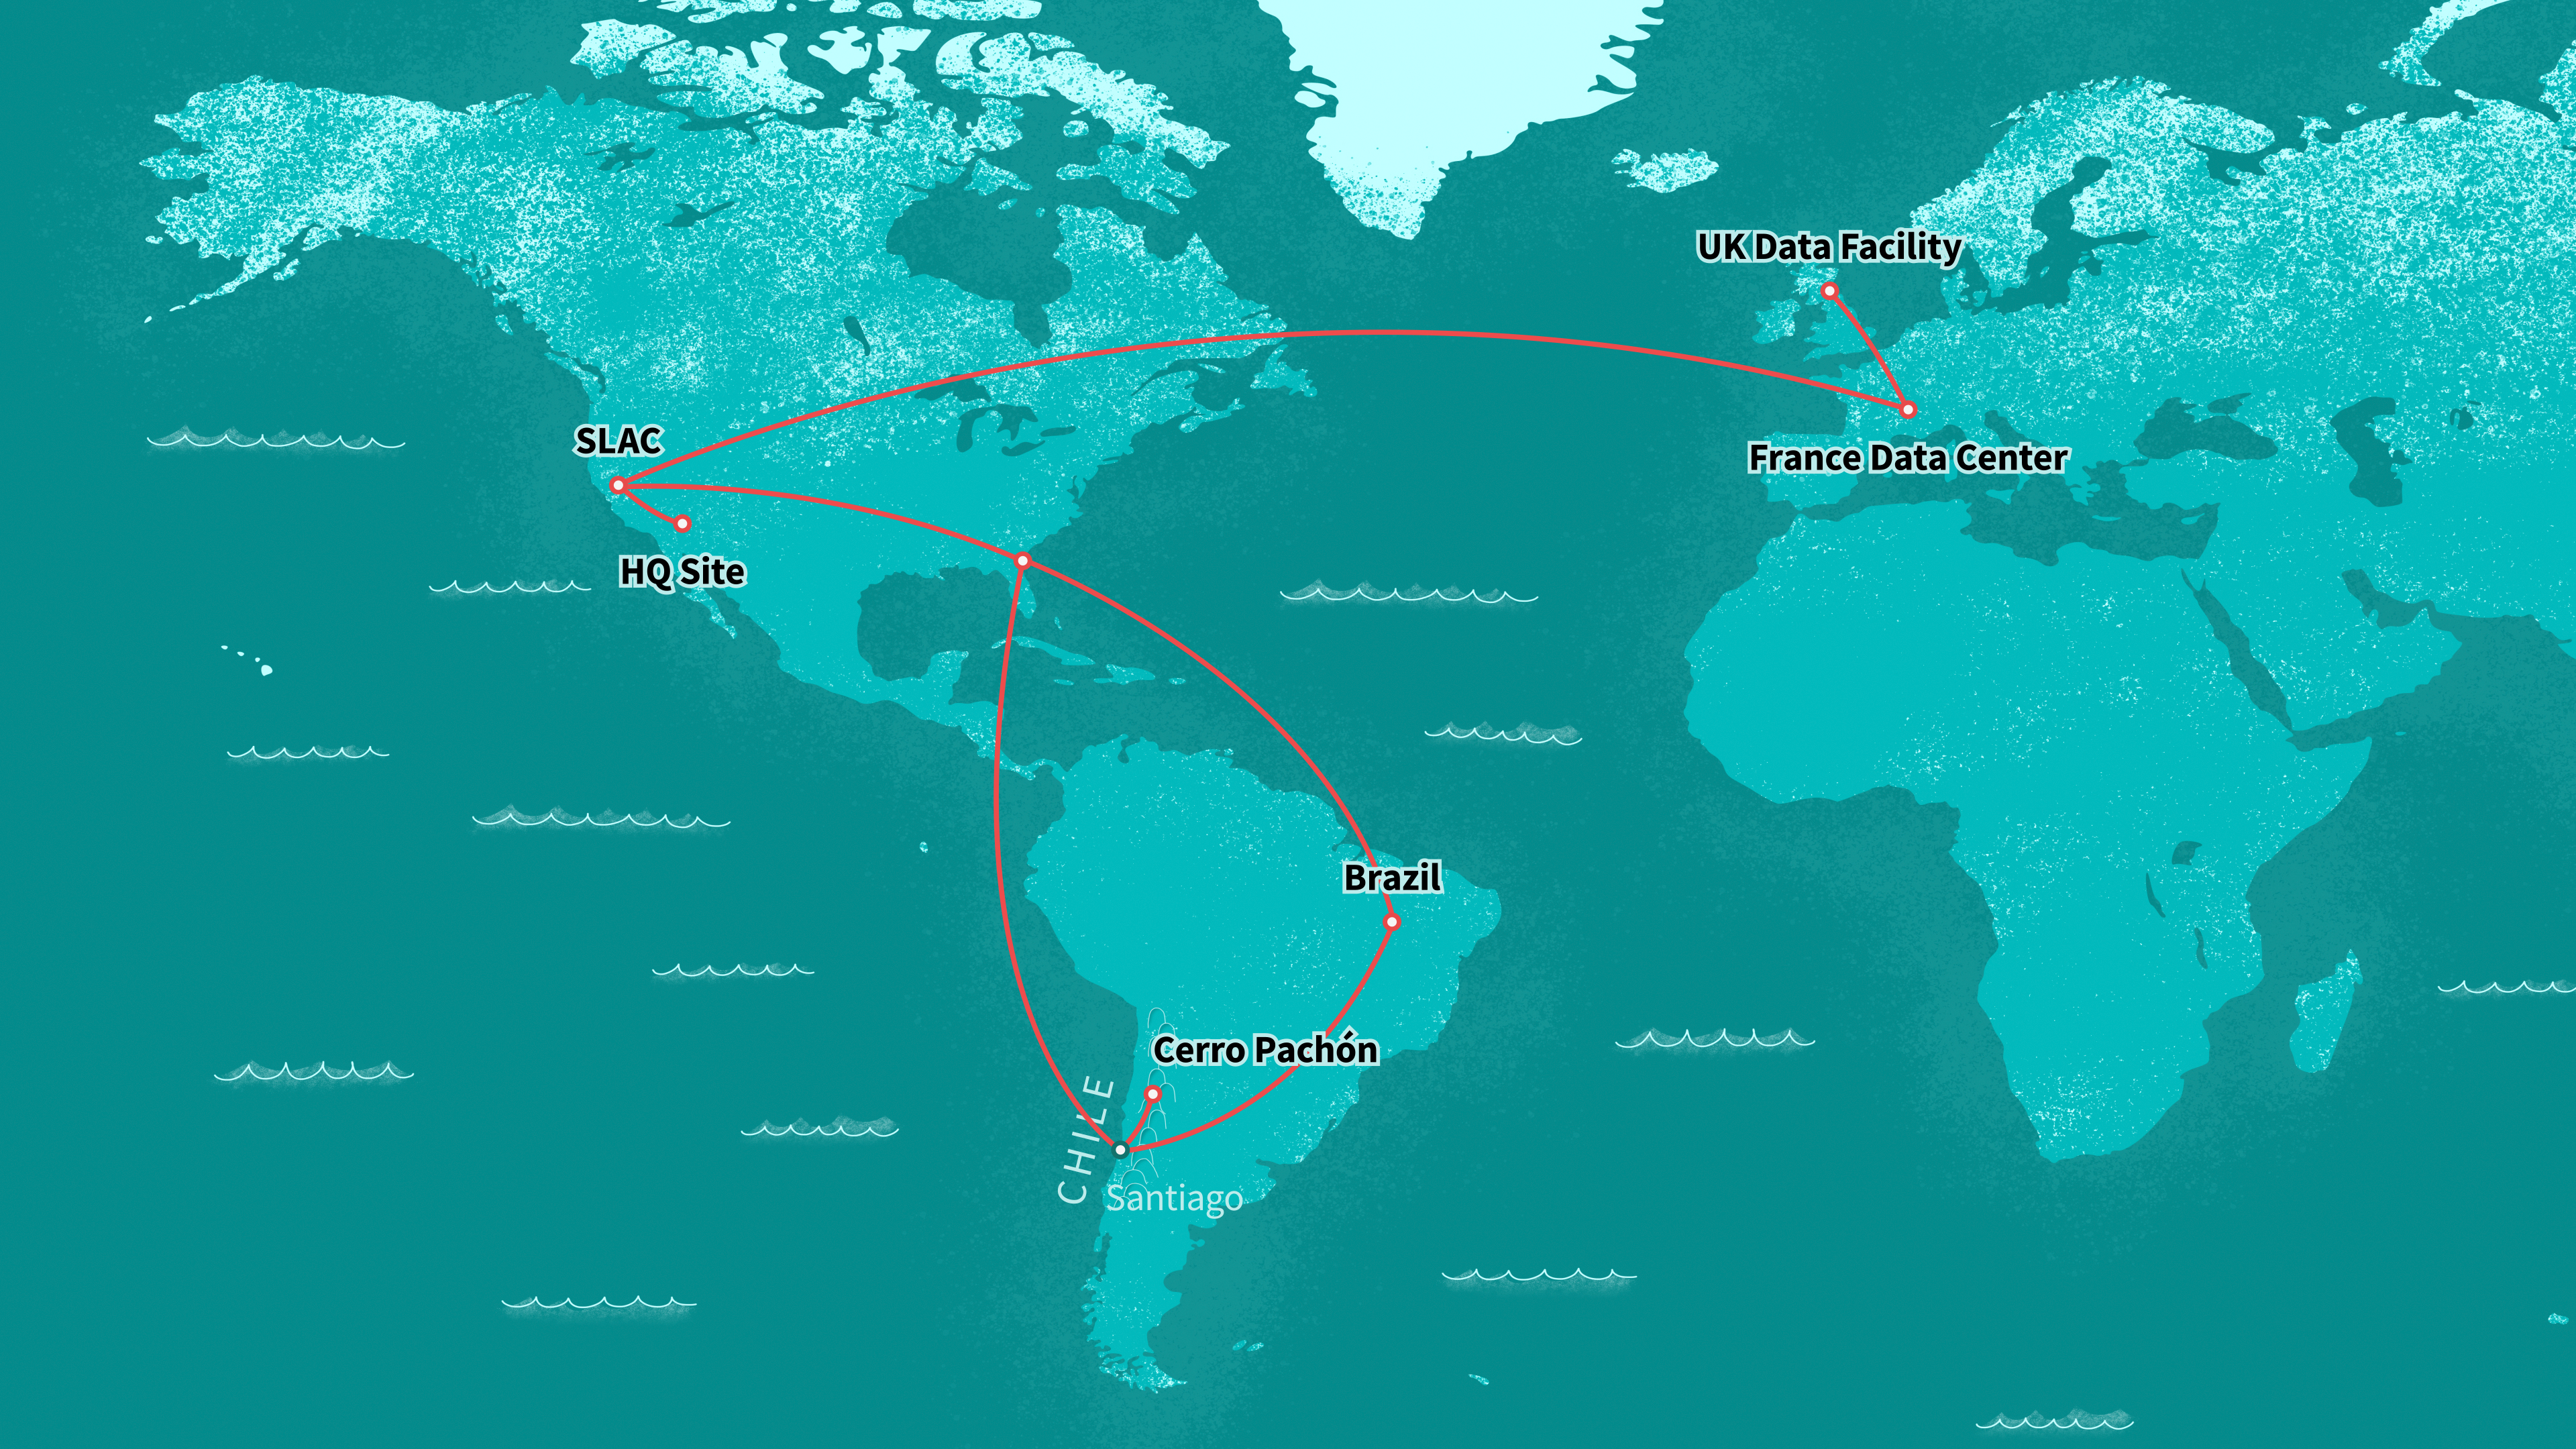

Rubin Observatory data centers and map

Illustration of Rubin Observatory data centers around the world.

Credit: RubinObs/NOIRLab/SLAC/NSF/DOE/AURA